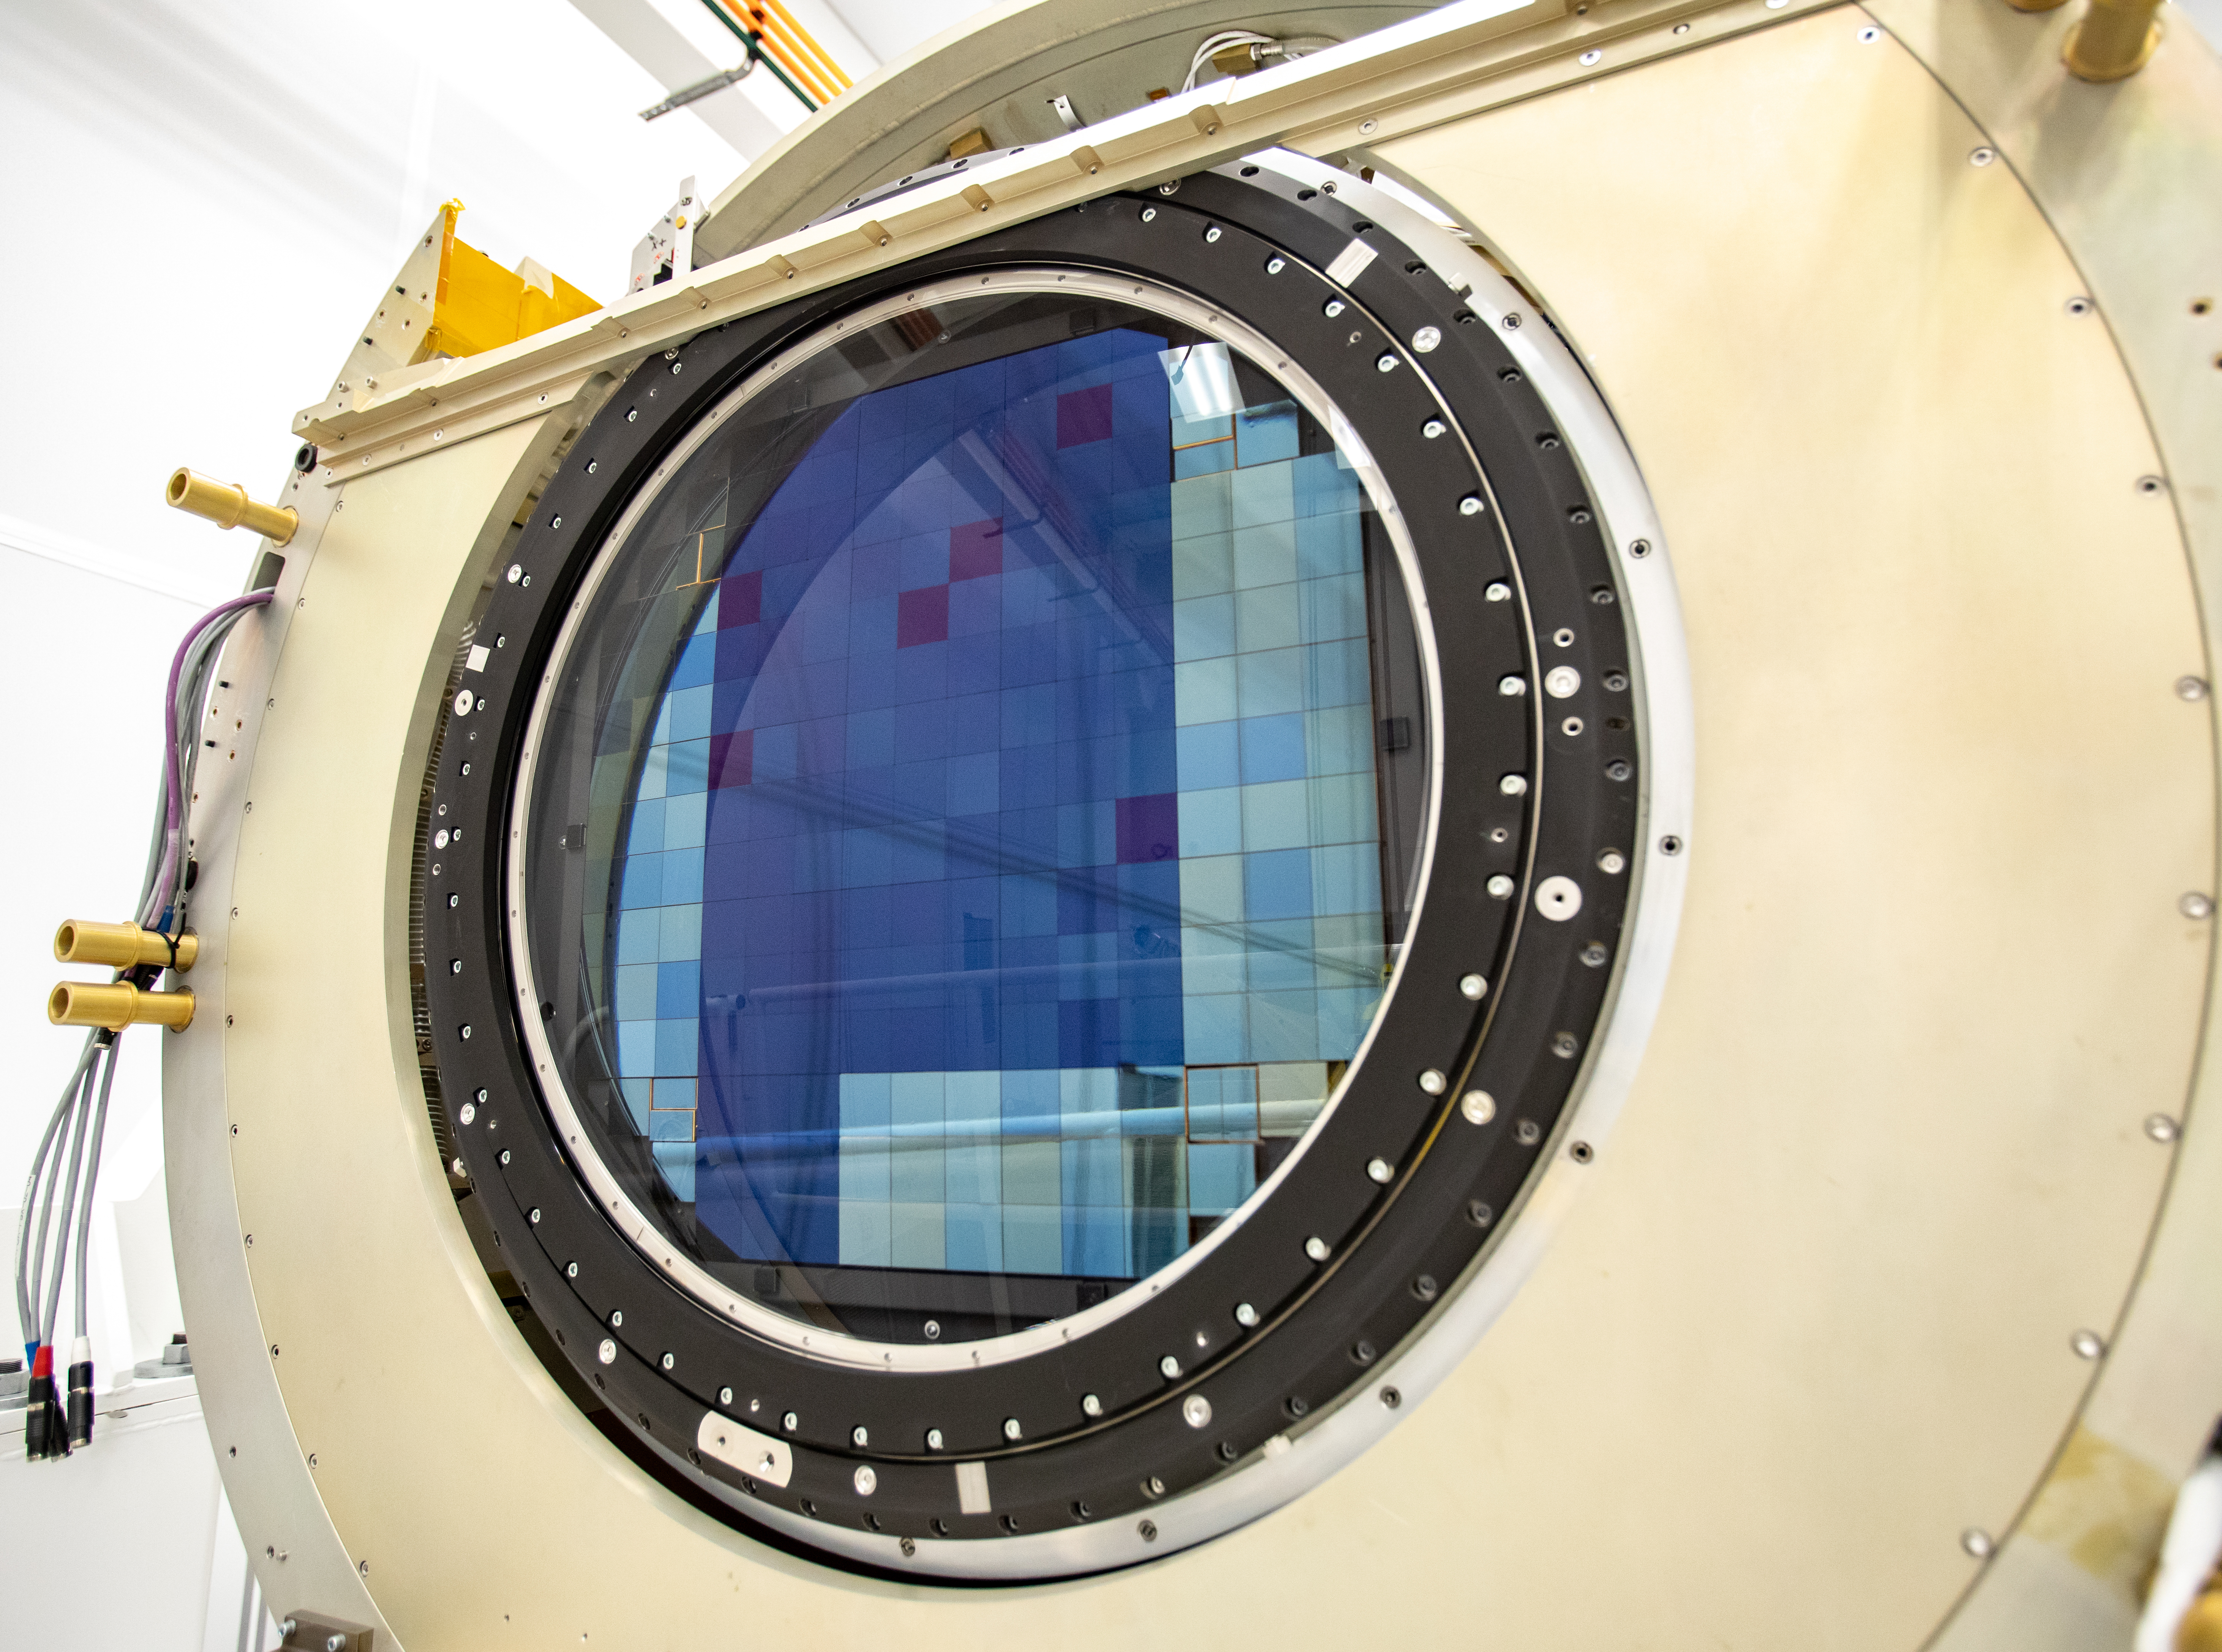

LSST Camera Shutter Installation

The LSST camera team successfully attached the shutter to the camera body on June 8.

Credit: Jacqueline Ramseyer Orrell/SLAC National Accelerator Laboratory